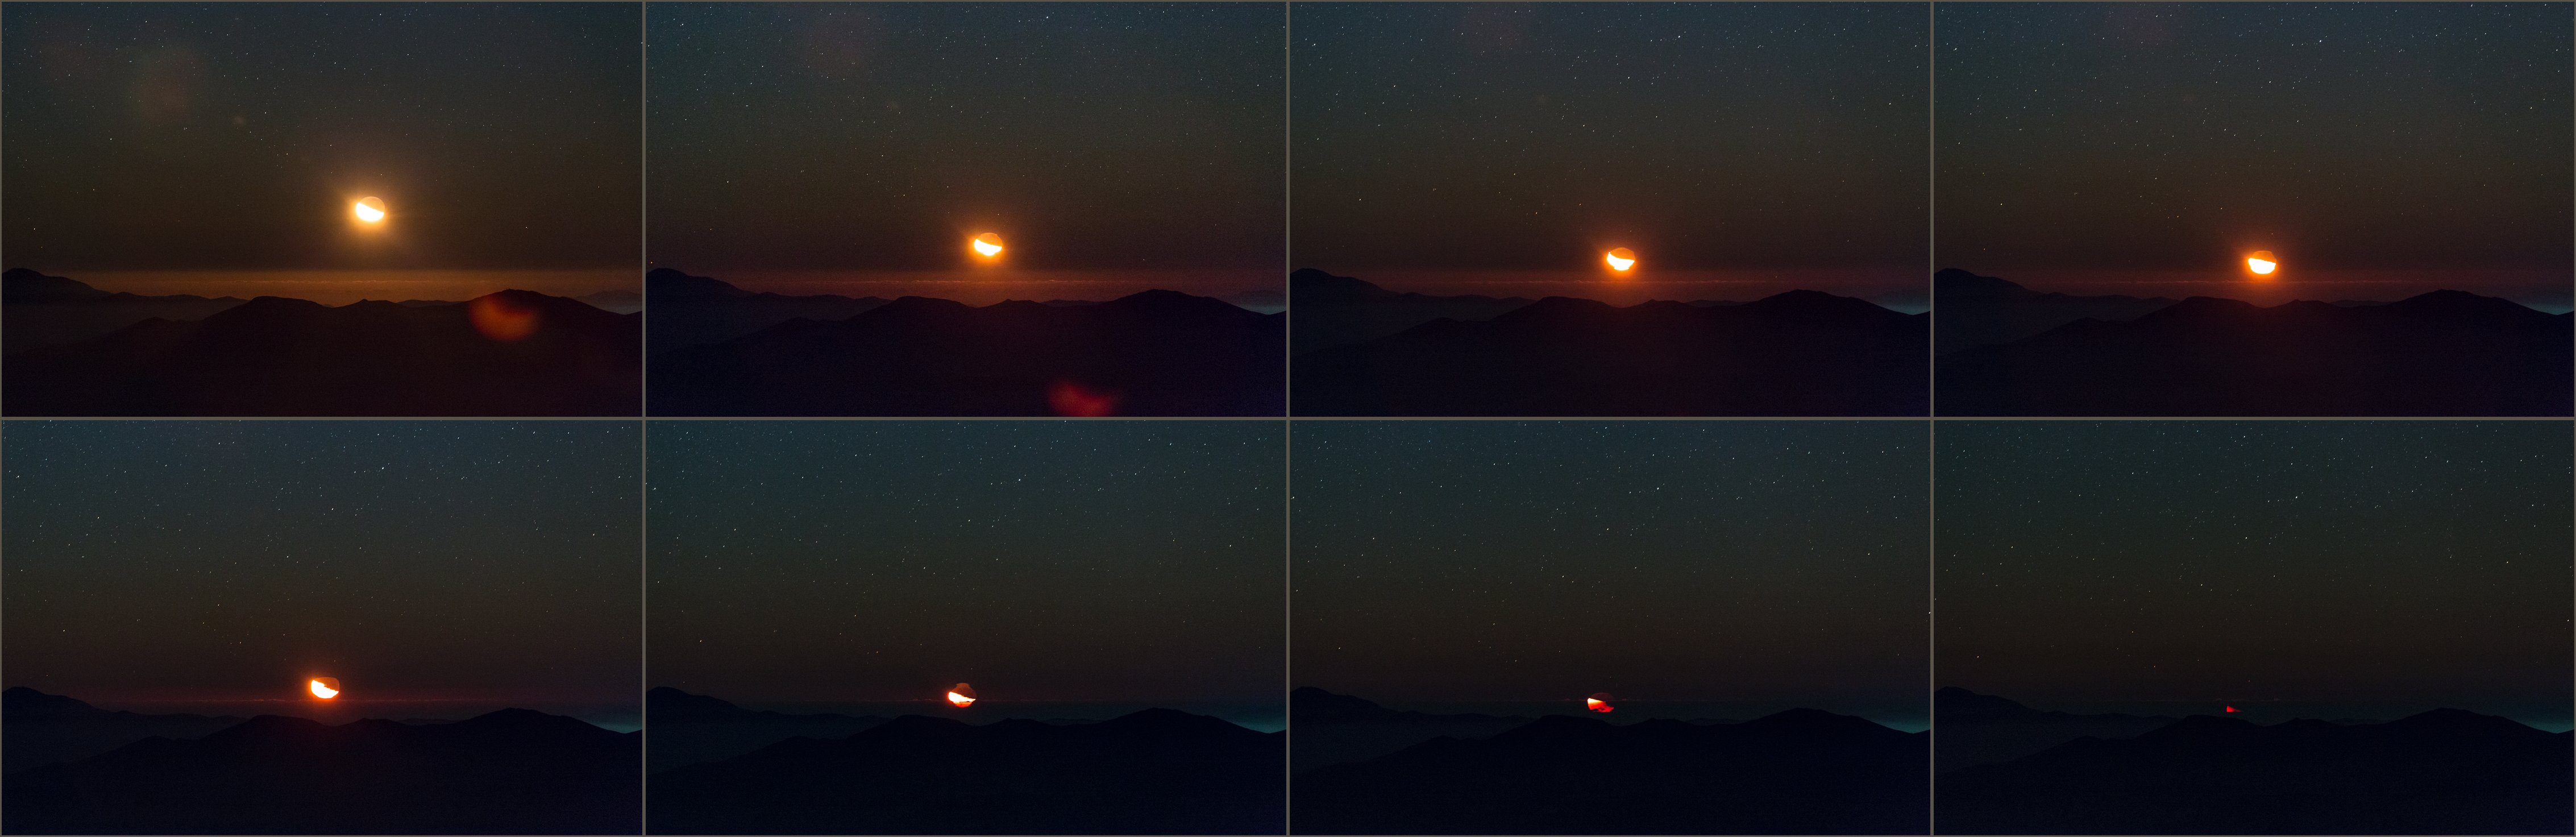

Atacama moonset

The Moon sinks into the ocean of clouds, distorting its shape before reaching the horizon at La Silla Observatory in the Atacama Desert — taken during the ESO Ultra HD Expedition.

Credit: ESO/C. Malin